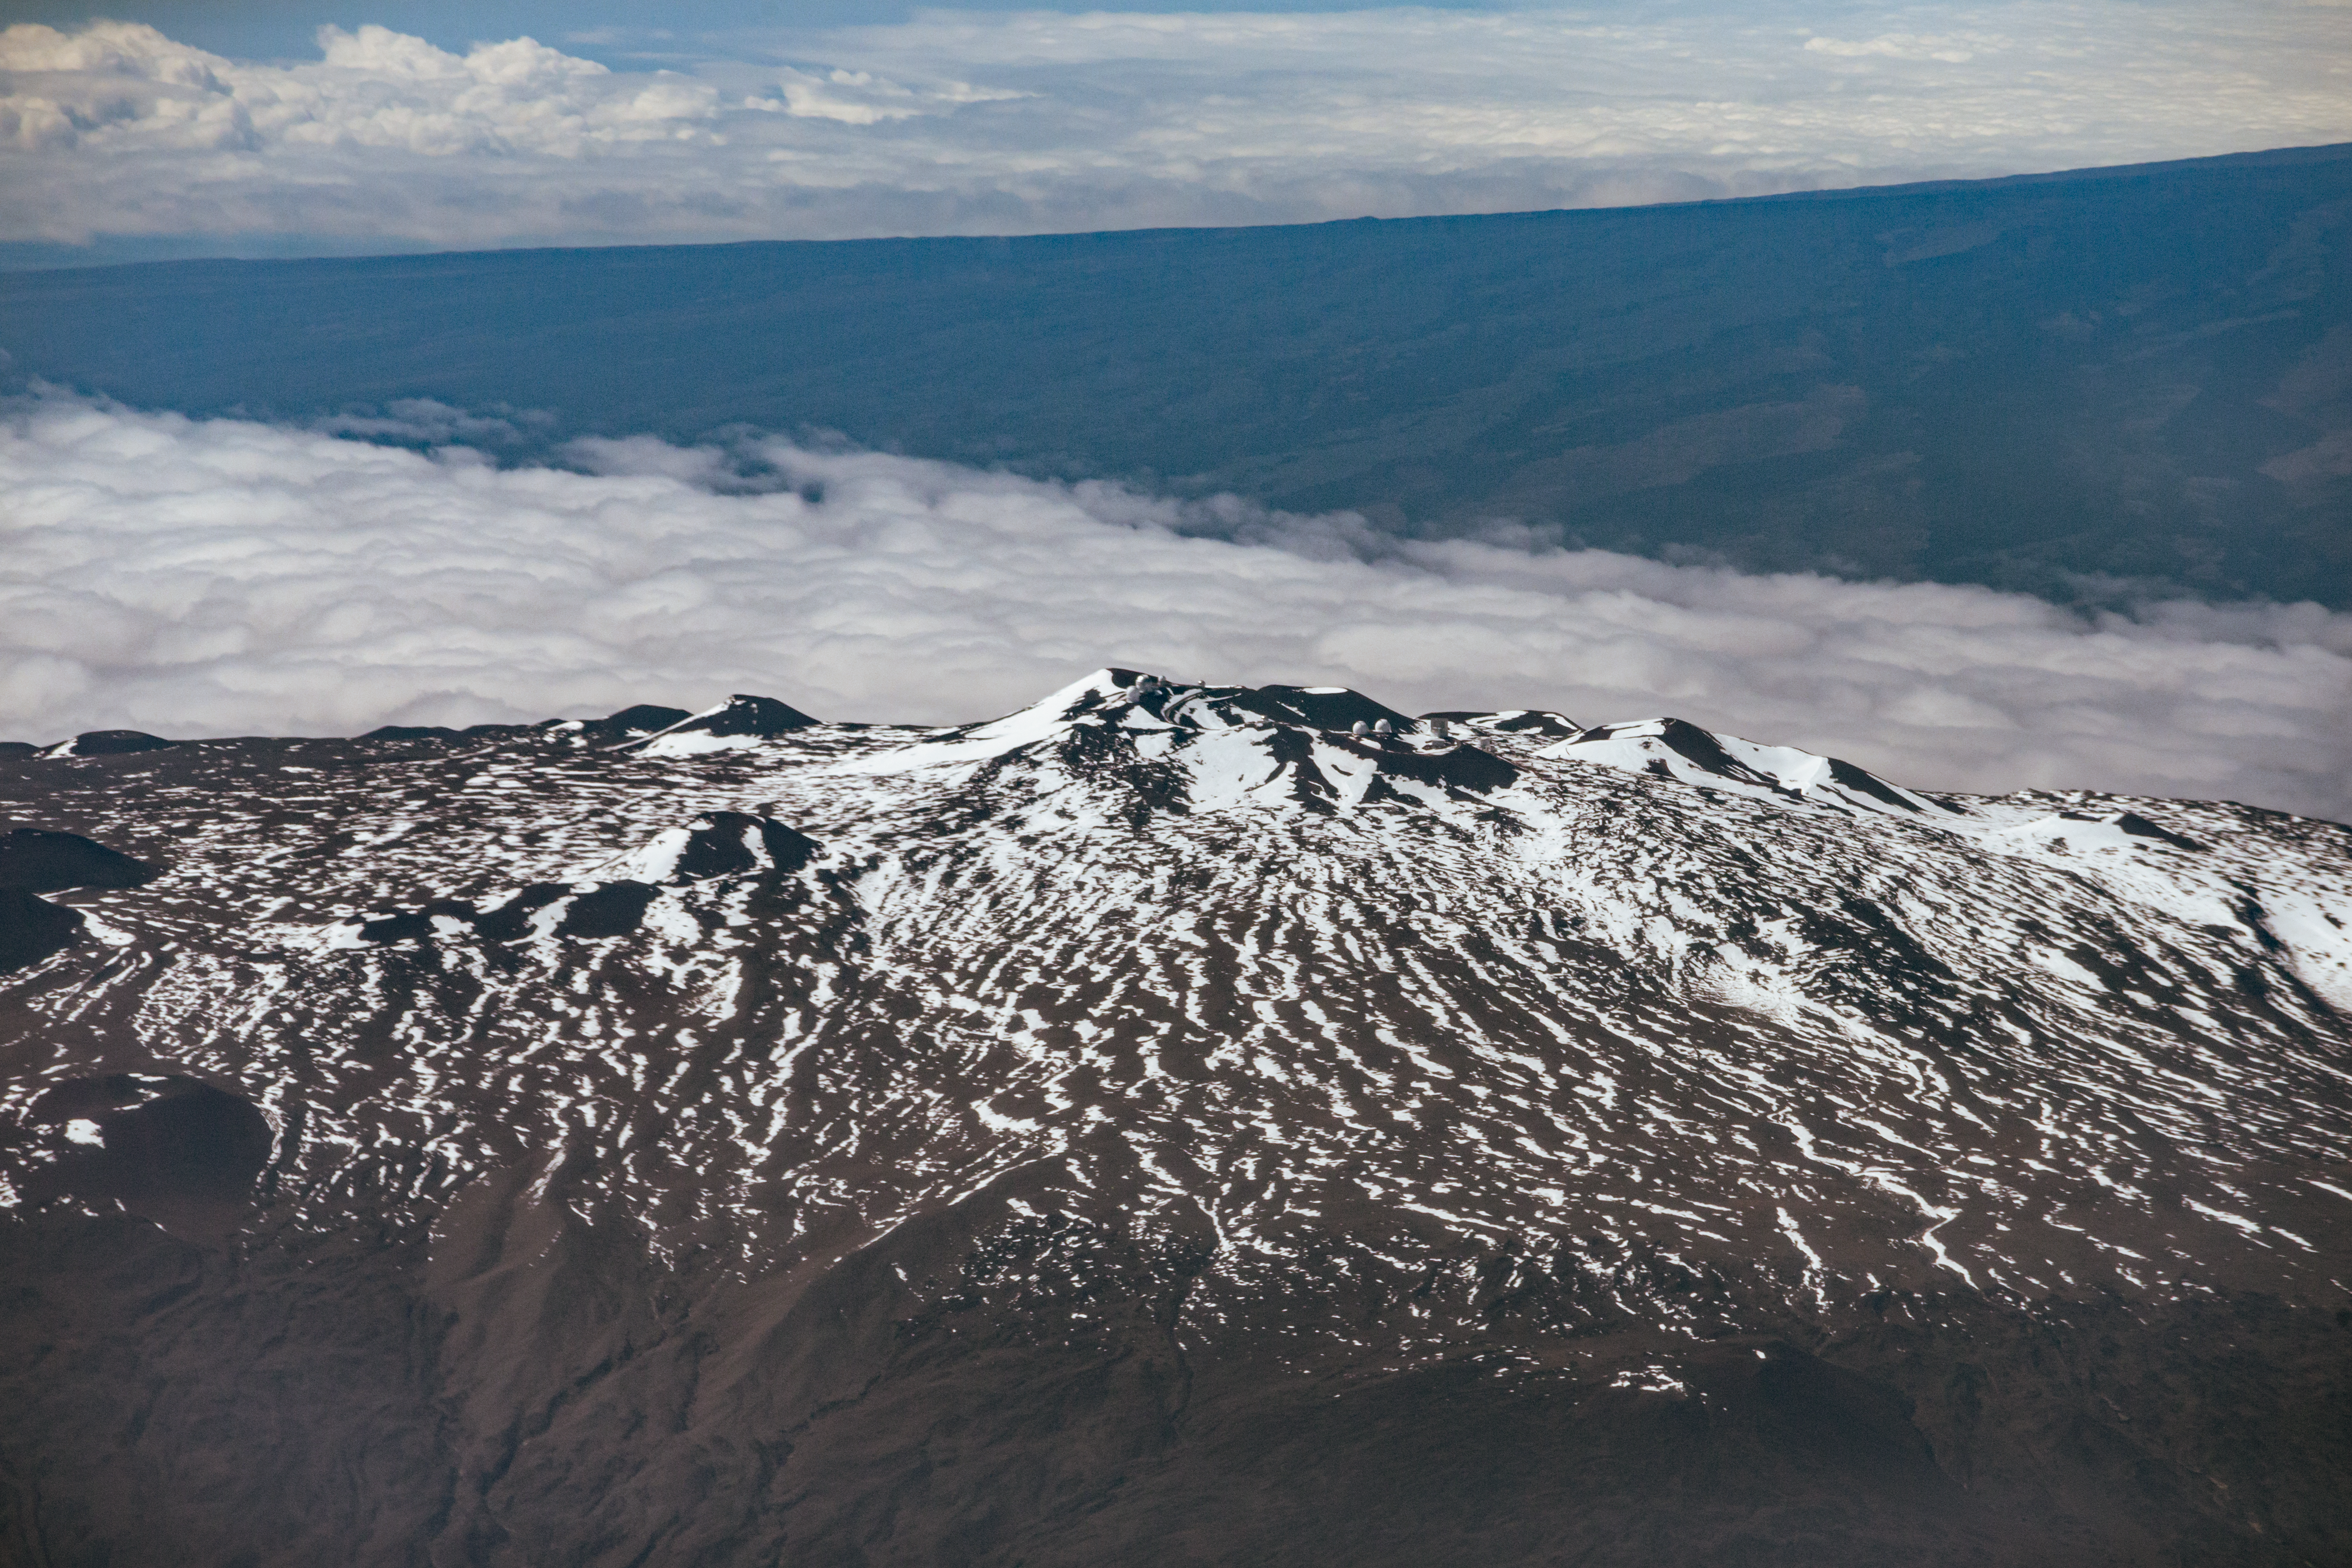

Maunakea - aerial

Aerial view of the summit of Maunakea.

Credit: International Gemini Observatory/NSF NOIRLab/AURA/J. Pollard